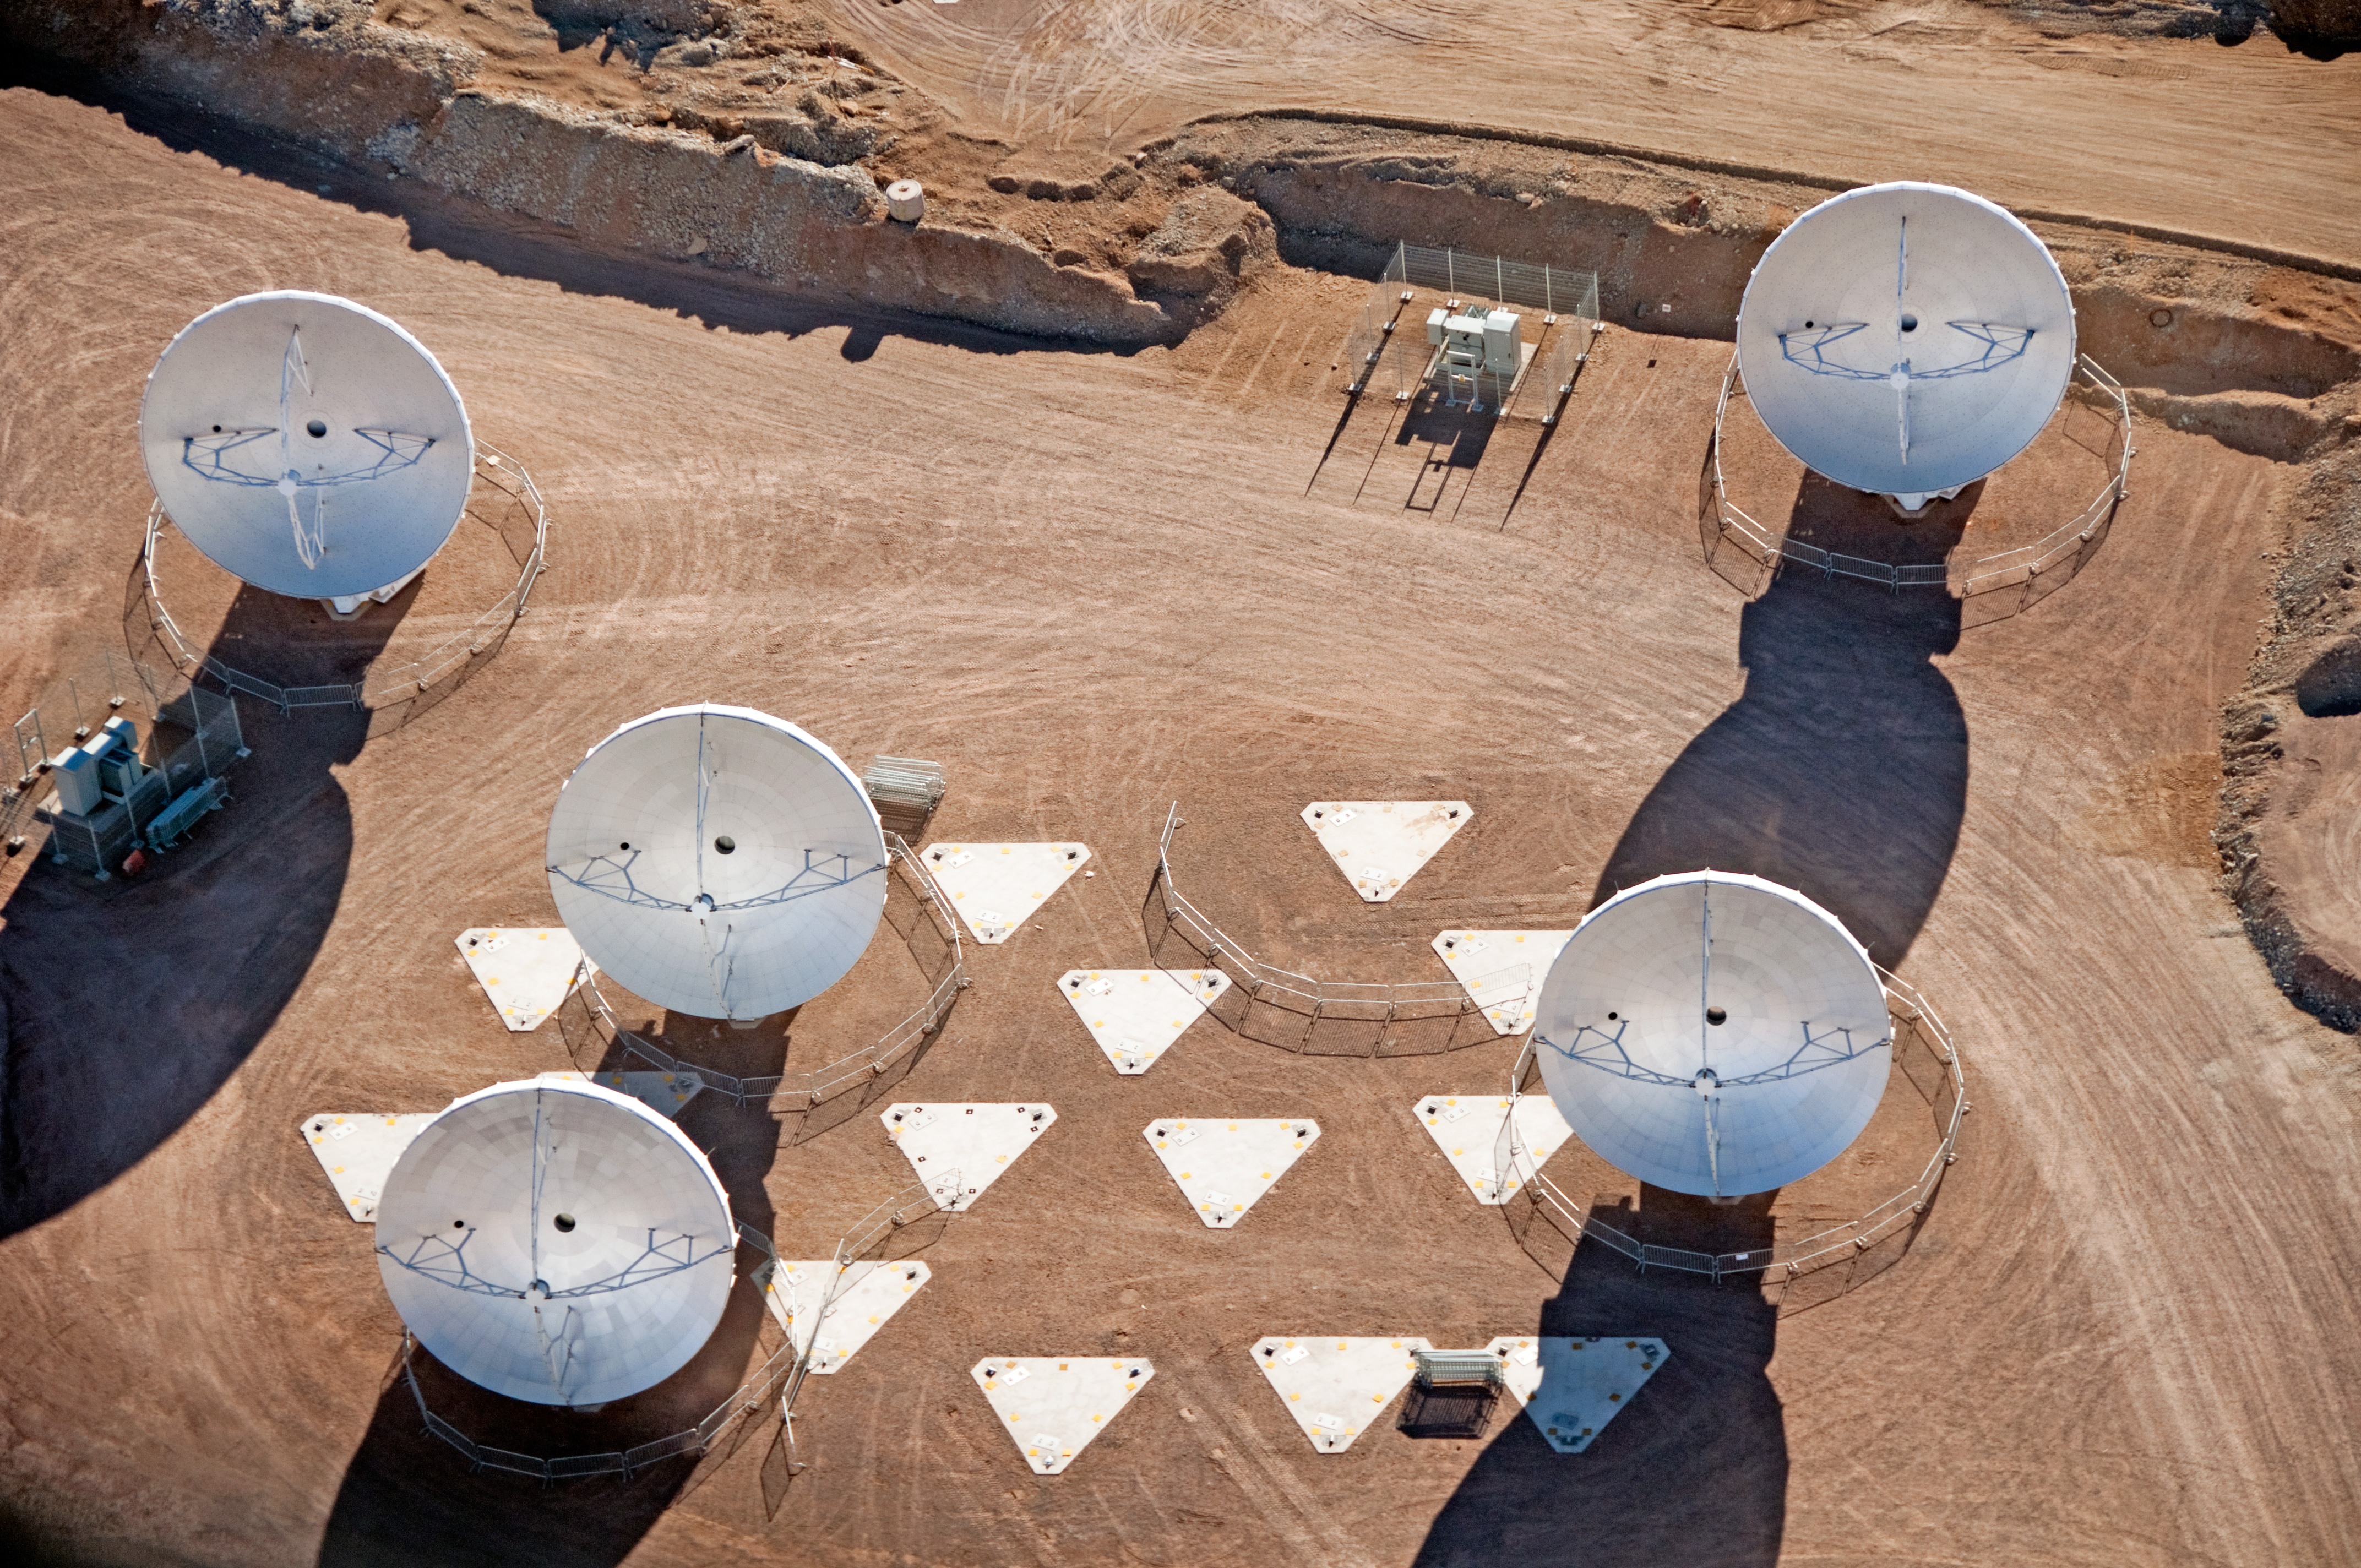

ALMA antennas at the AOS

Five 12-meter antennas at the ALMA Array Operations Site (AOS), located at 5000 meters altitude on the Chajnantor plateau. In this aerial picture, taken on 24 March 2011, the antennas are positioned on the pads of the Atacama Compact Array (ACA).

Credit: ALMA (ESO/NAOJ/NRAO), W. Garnier (ALMA). Acknowledgment: General Dynamics C4 Systems